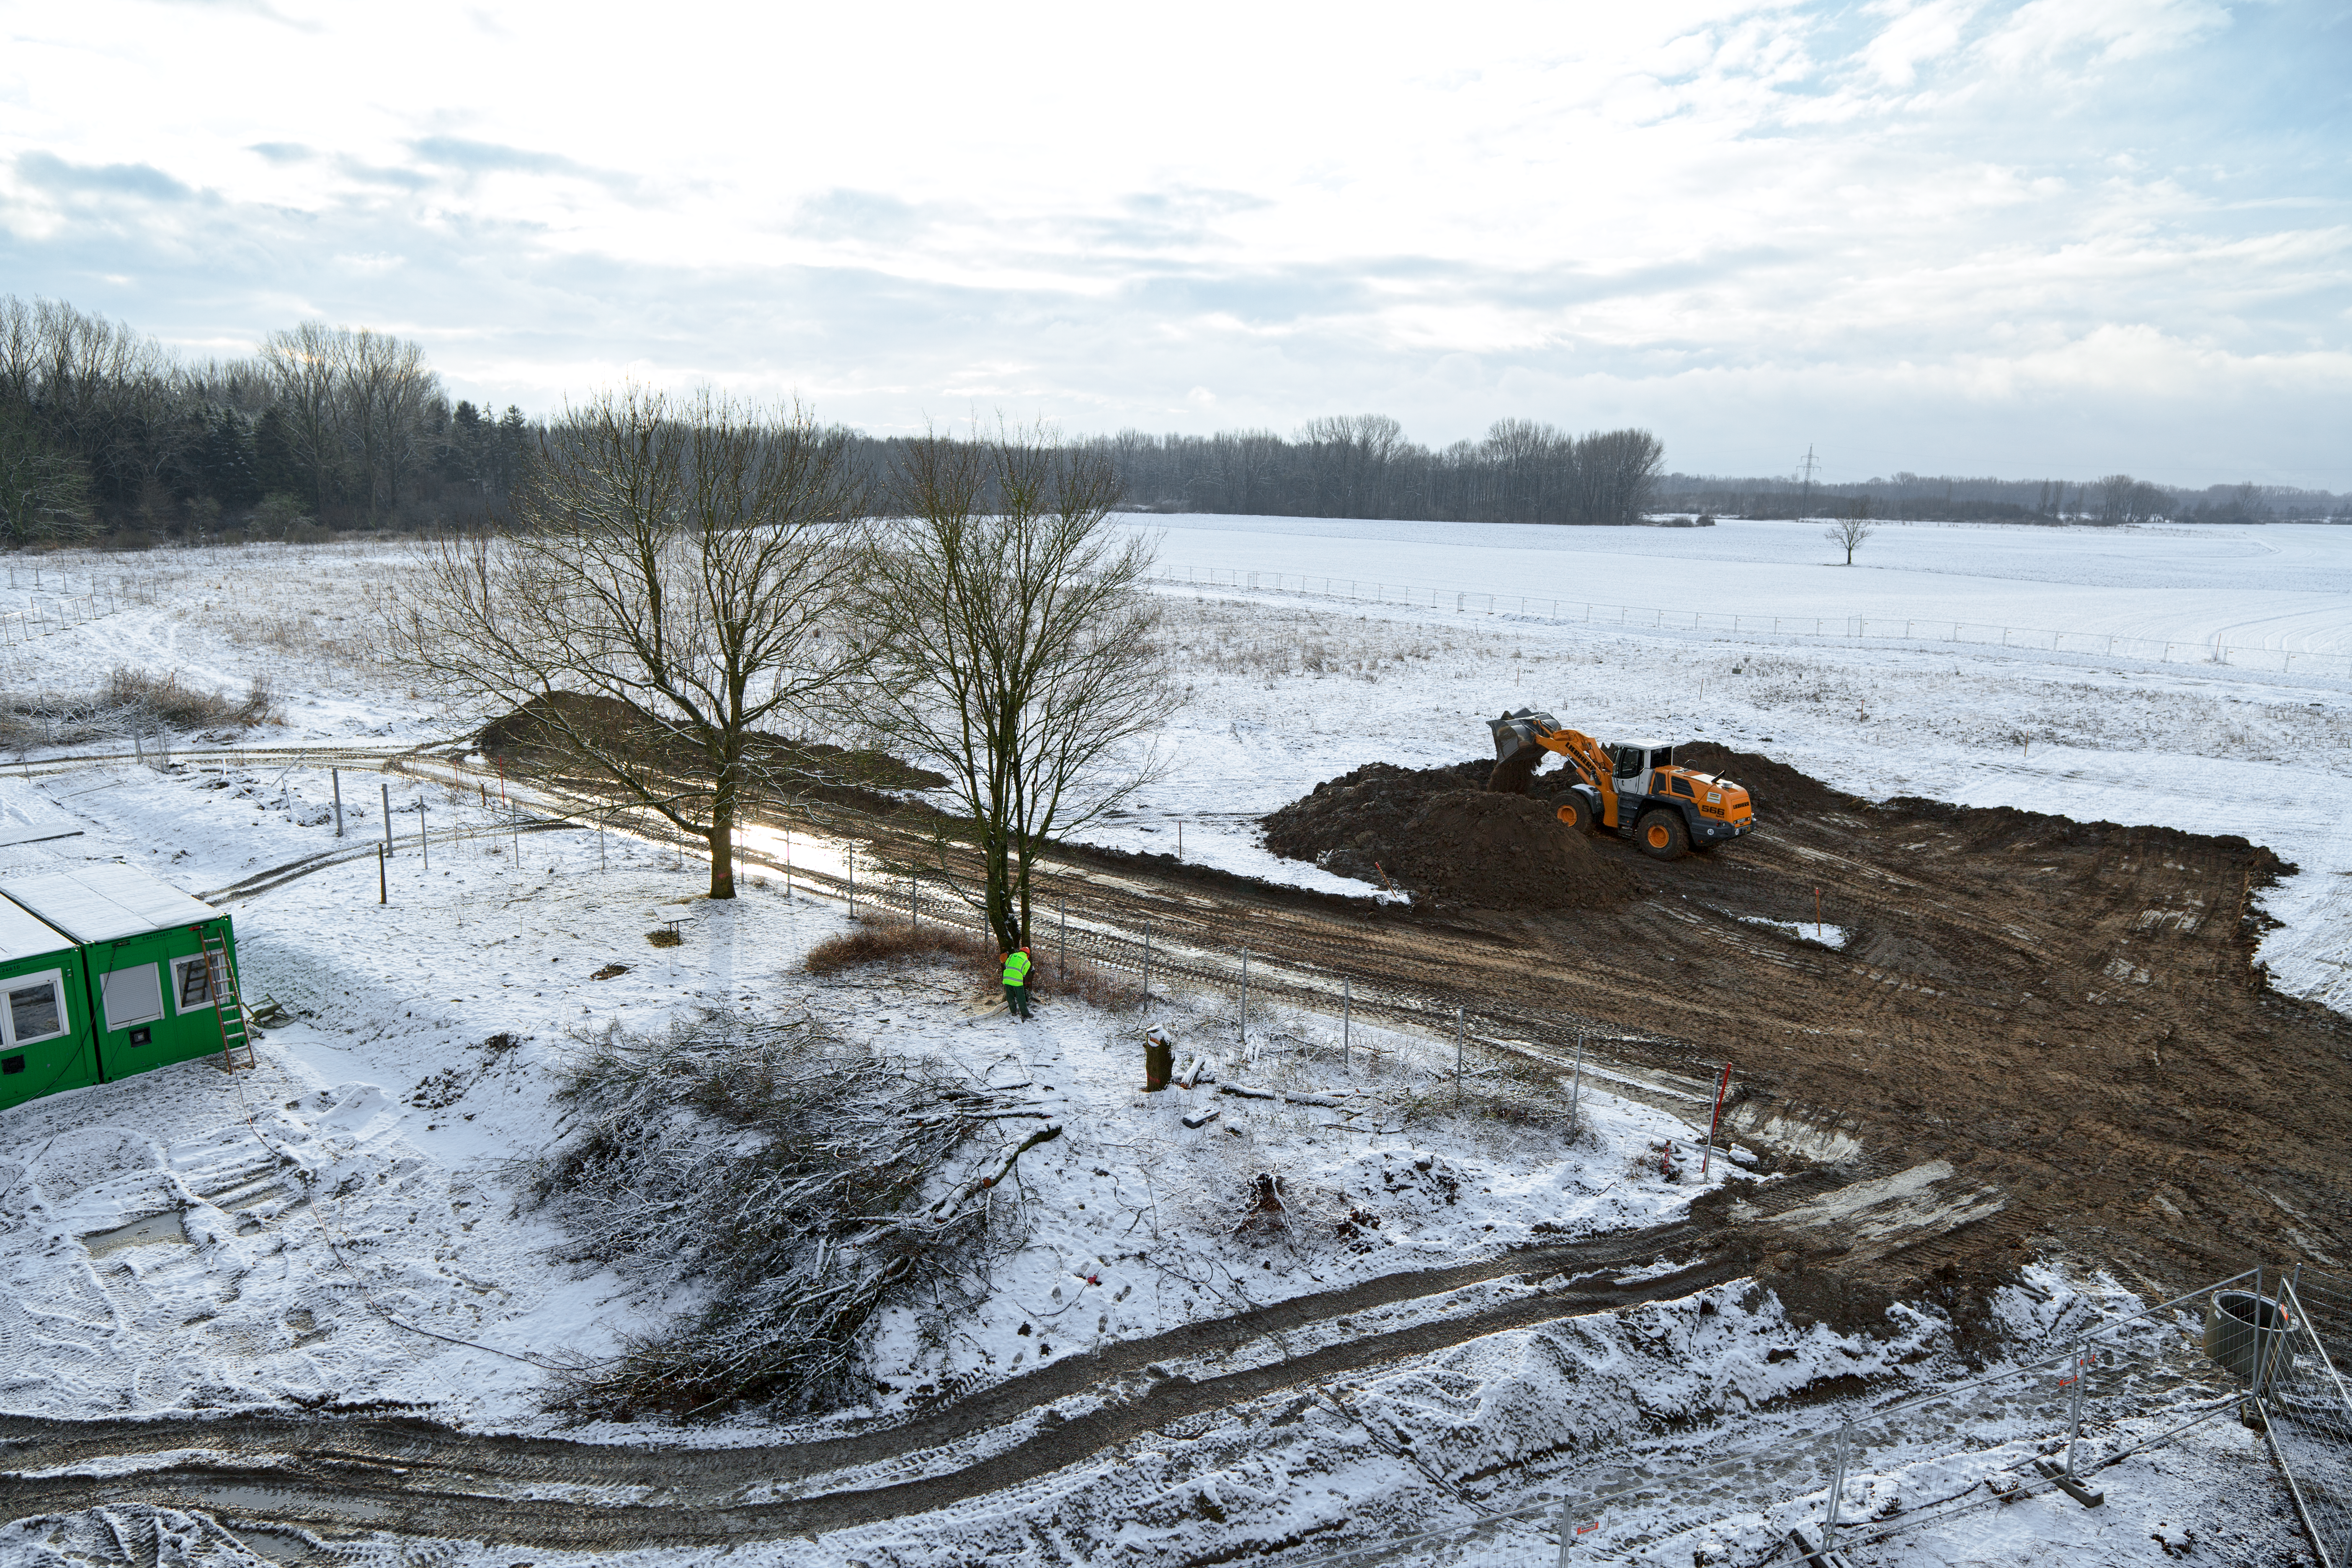

Beginning of construction of the new Headquarters Extension

In January 2012, the first steps started for the construction of the new headquarters building to be located in Garching, Germany.

Credit: ESO